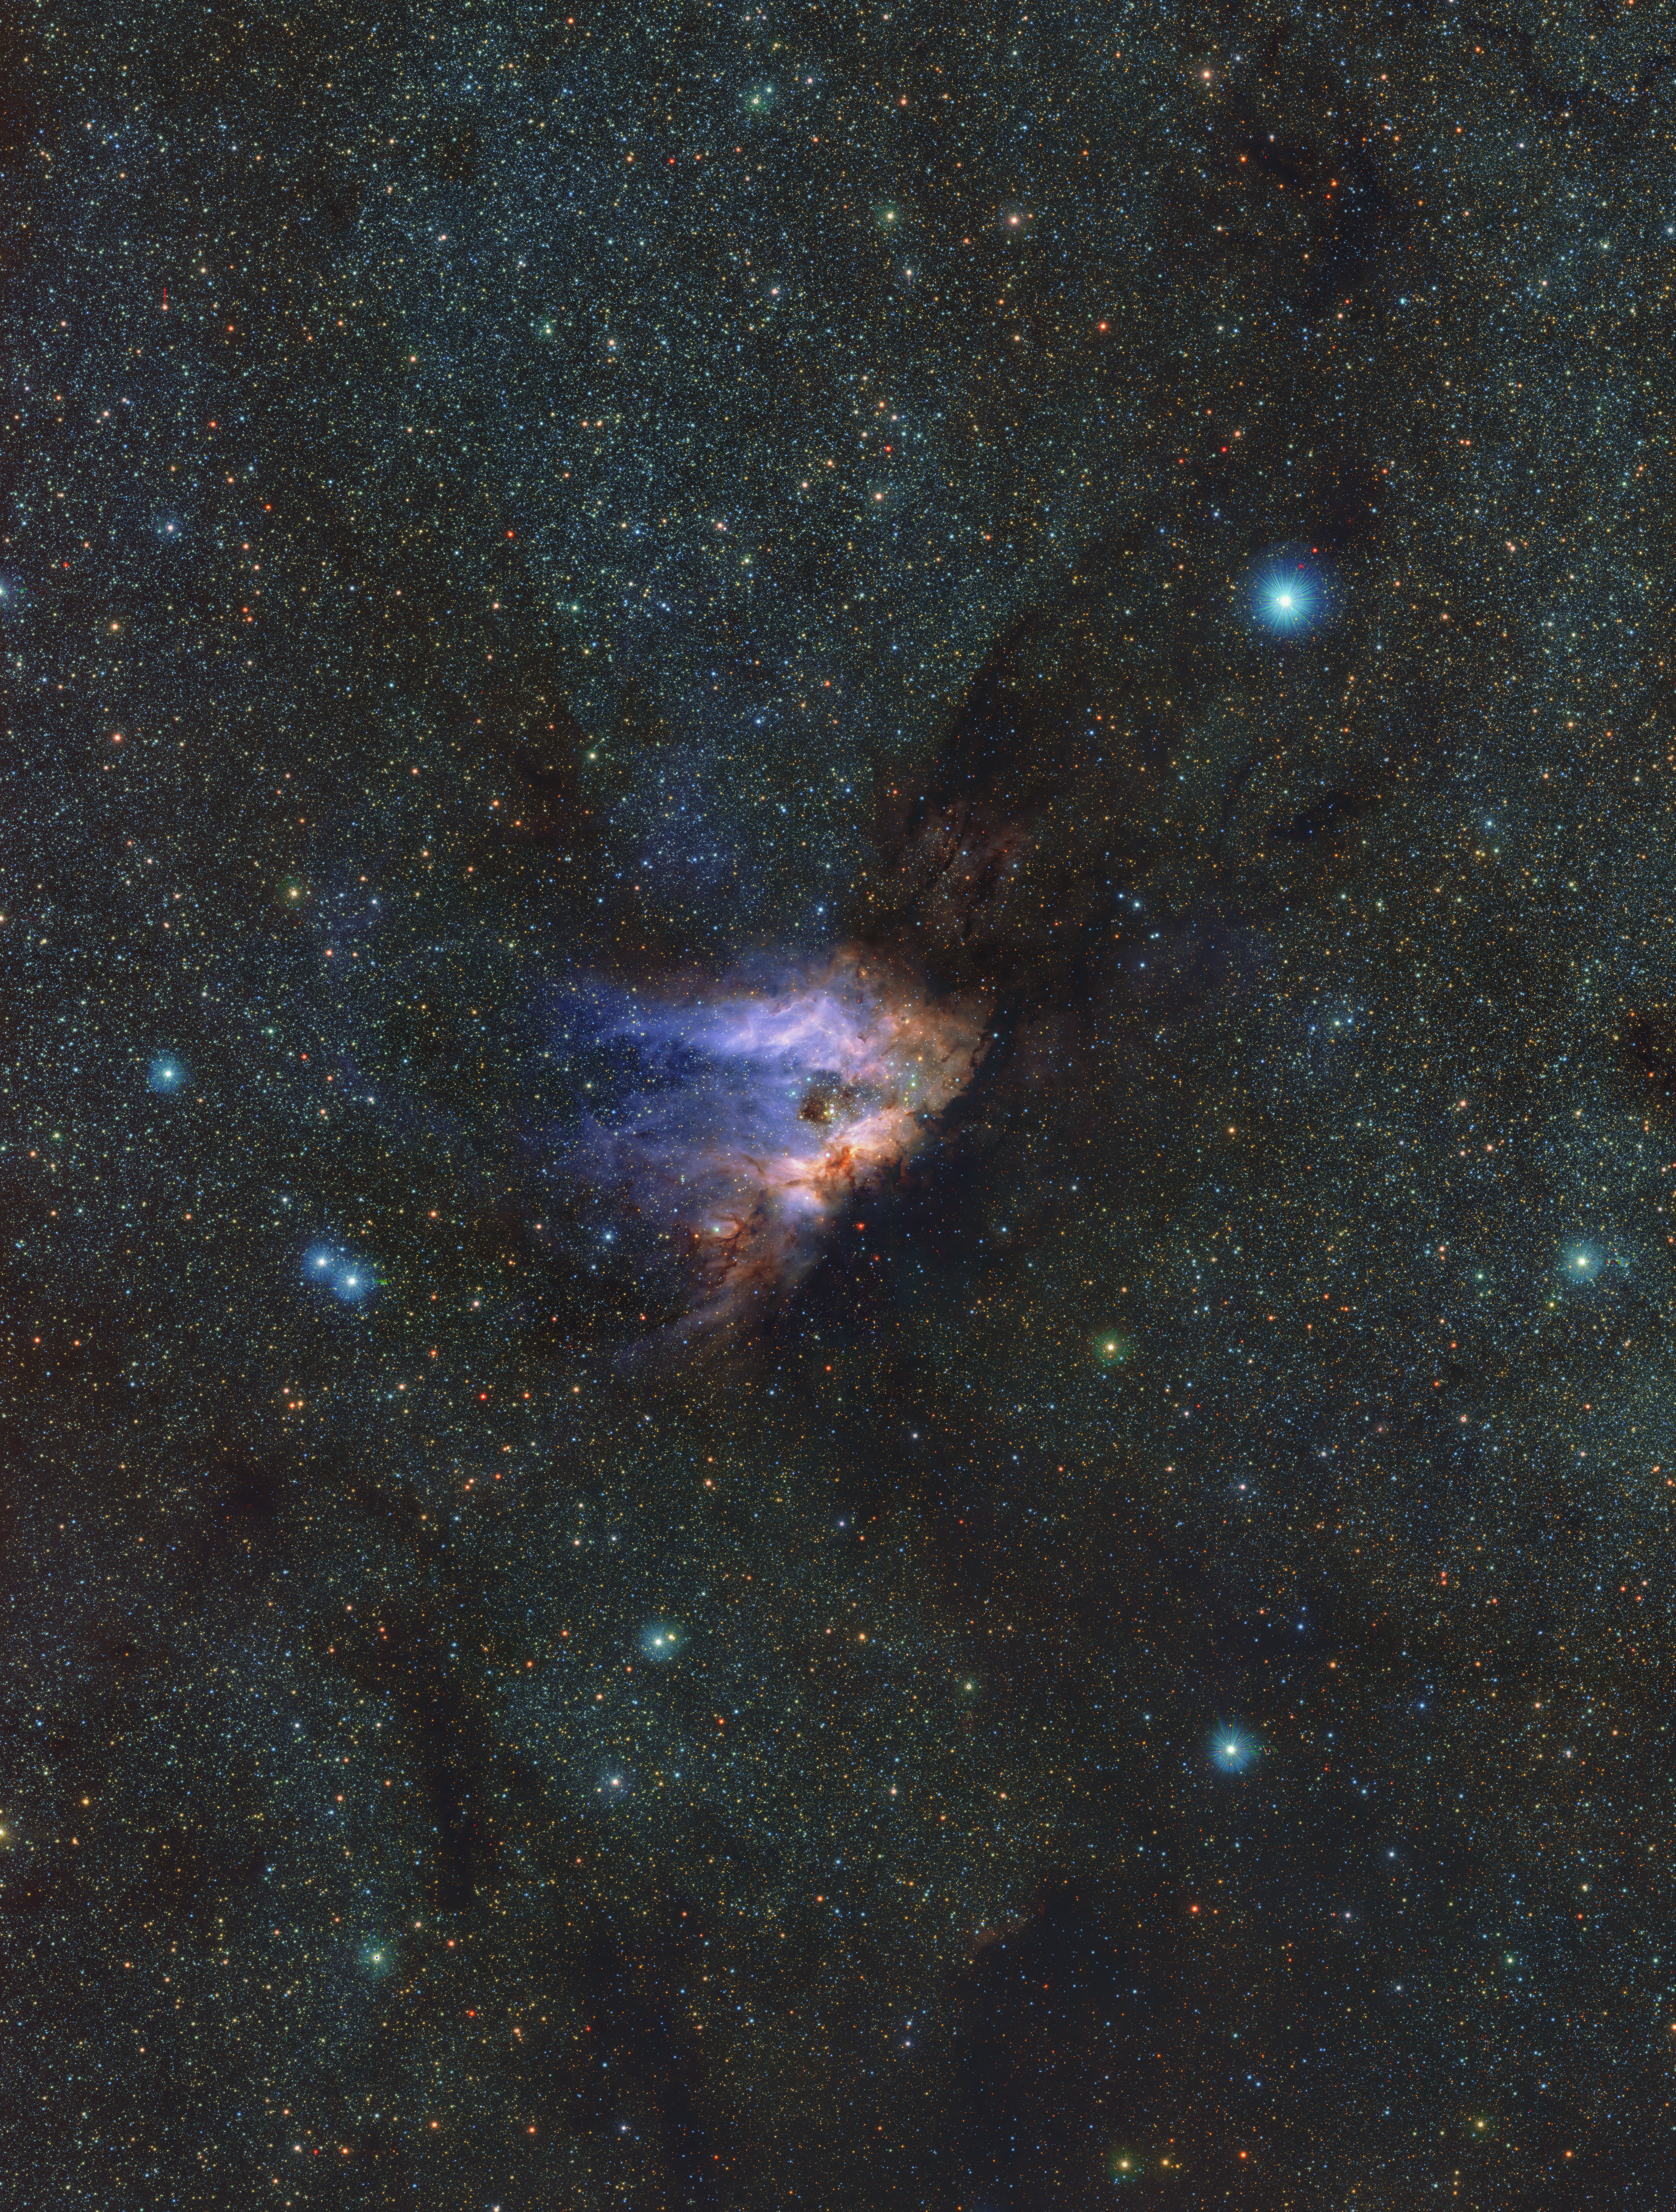

An infrared view of the Messier 17 nebula

This image shows a detailed infrared view of Messier 17, also known as the Omega Nebula or Swan Nebula, a stellar nursery located about 5500 light-years away in the constellation Sagittarius. This image is part of a record-breaking infrared map of the Milky Way containing more than 1.5 billion objects. ESO’s VISTA ― the Visible and Infrared Survey Telescope for Astronomy ― captured the images with its infrared camera VIRCAM. The data were gathered as part of the VISTA Variables in the Vía Láctea (VVV) survey and its companion project, the VVV eXtended survey (VVVX).

Credit: ESO/VVVX survey